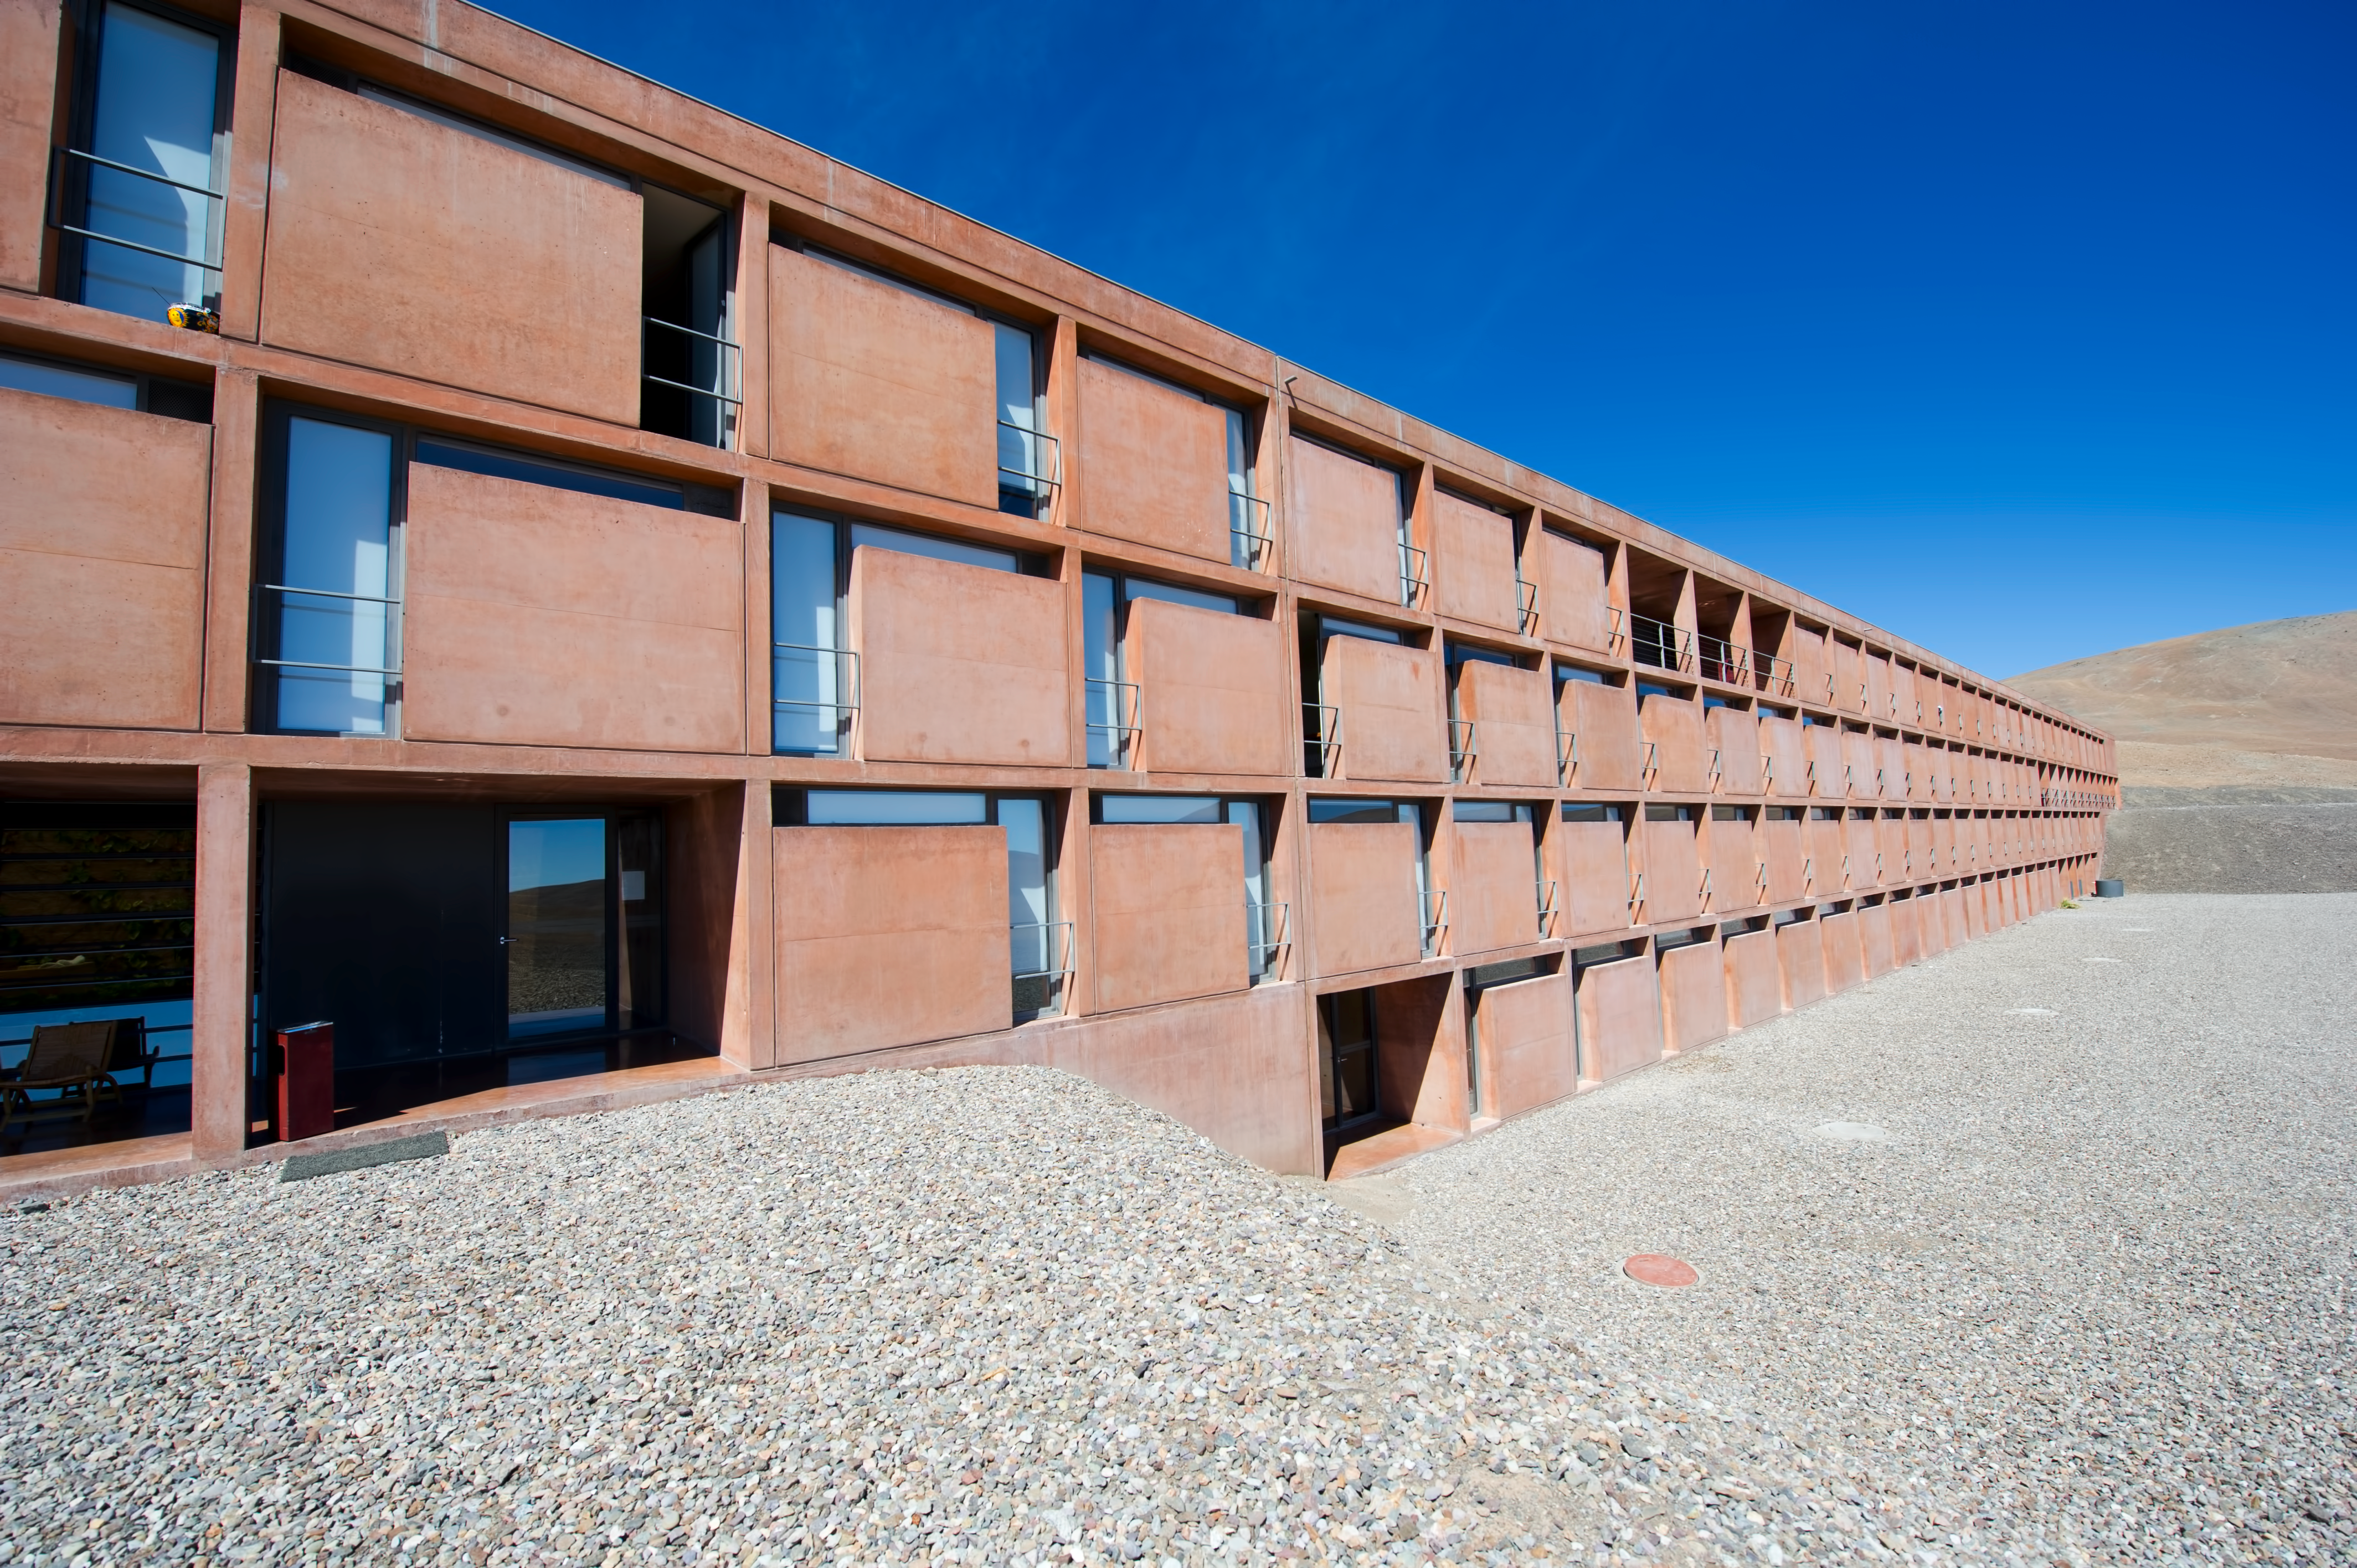

Residencia exterior

A view outside the Residencia, hotel for astronomers working at Paranal.

Credit: ESO